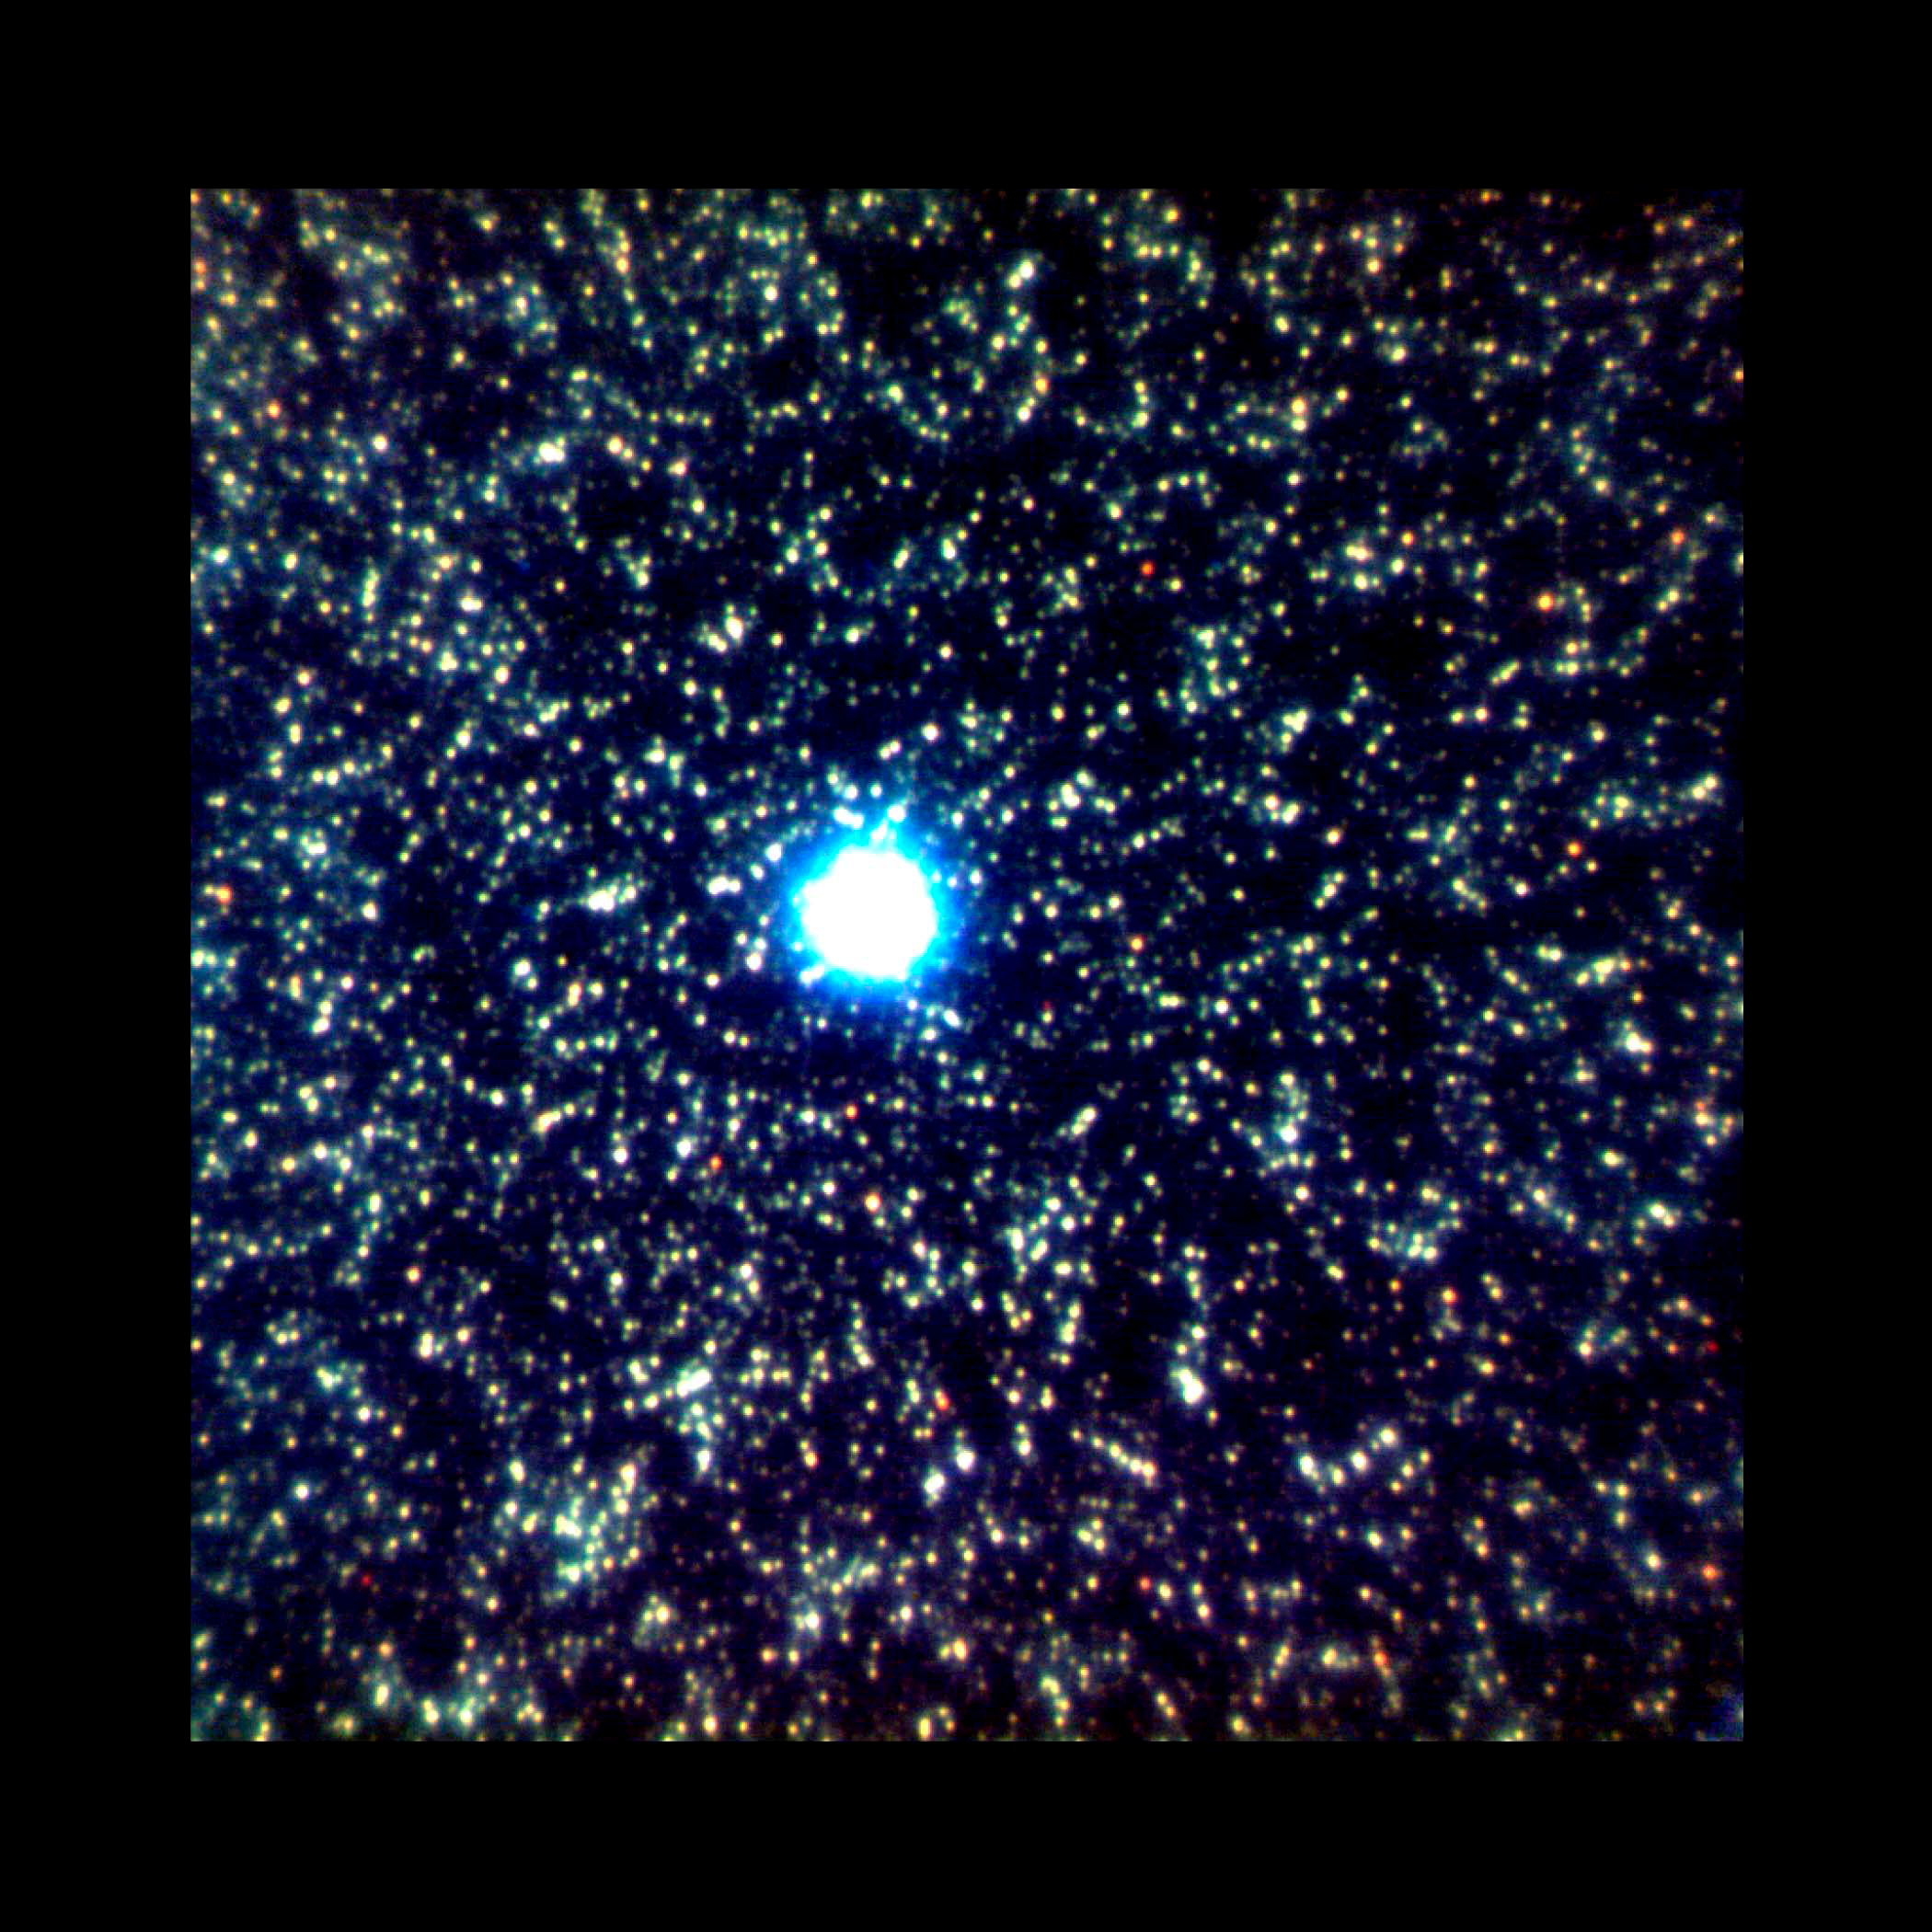

Gemini Probes the Center of Andromeda Galaxy |

Gemini North Adaptive Optics (AO) image of crowded star field in the bulge of M31. The near-infrared color composite image (J,H,K) was obtained as part of the research by Olsen et al., to study star formation histories in the disk and bulge of M31 (as described in the accompanying press release). The bright star at center is a foreground Milky Way star used as the AO guide star to sample atmospheric turbulence. The image is 20 arcseconds on a side, or roughly the angle spanned by a small grain of sand held at arm’s length.

Image obtained with the Gemini North Telescope on Mauna Kea, Hawai‘i with the ALTAIR AO system built and designed by the National Research Council of Canada’s Herzberg Institute of Astrophysics.

Credit: International Gemini Observatory/NOIRLab/NSF/AURA